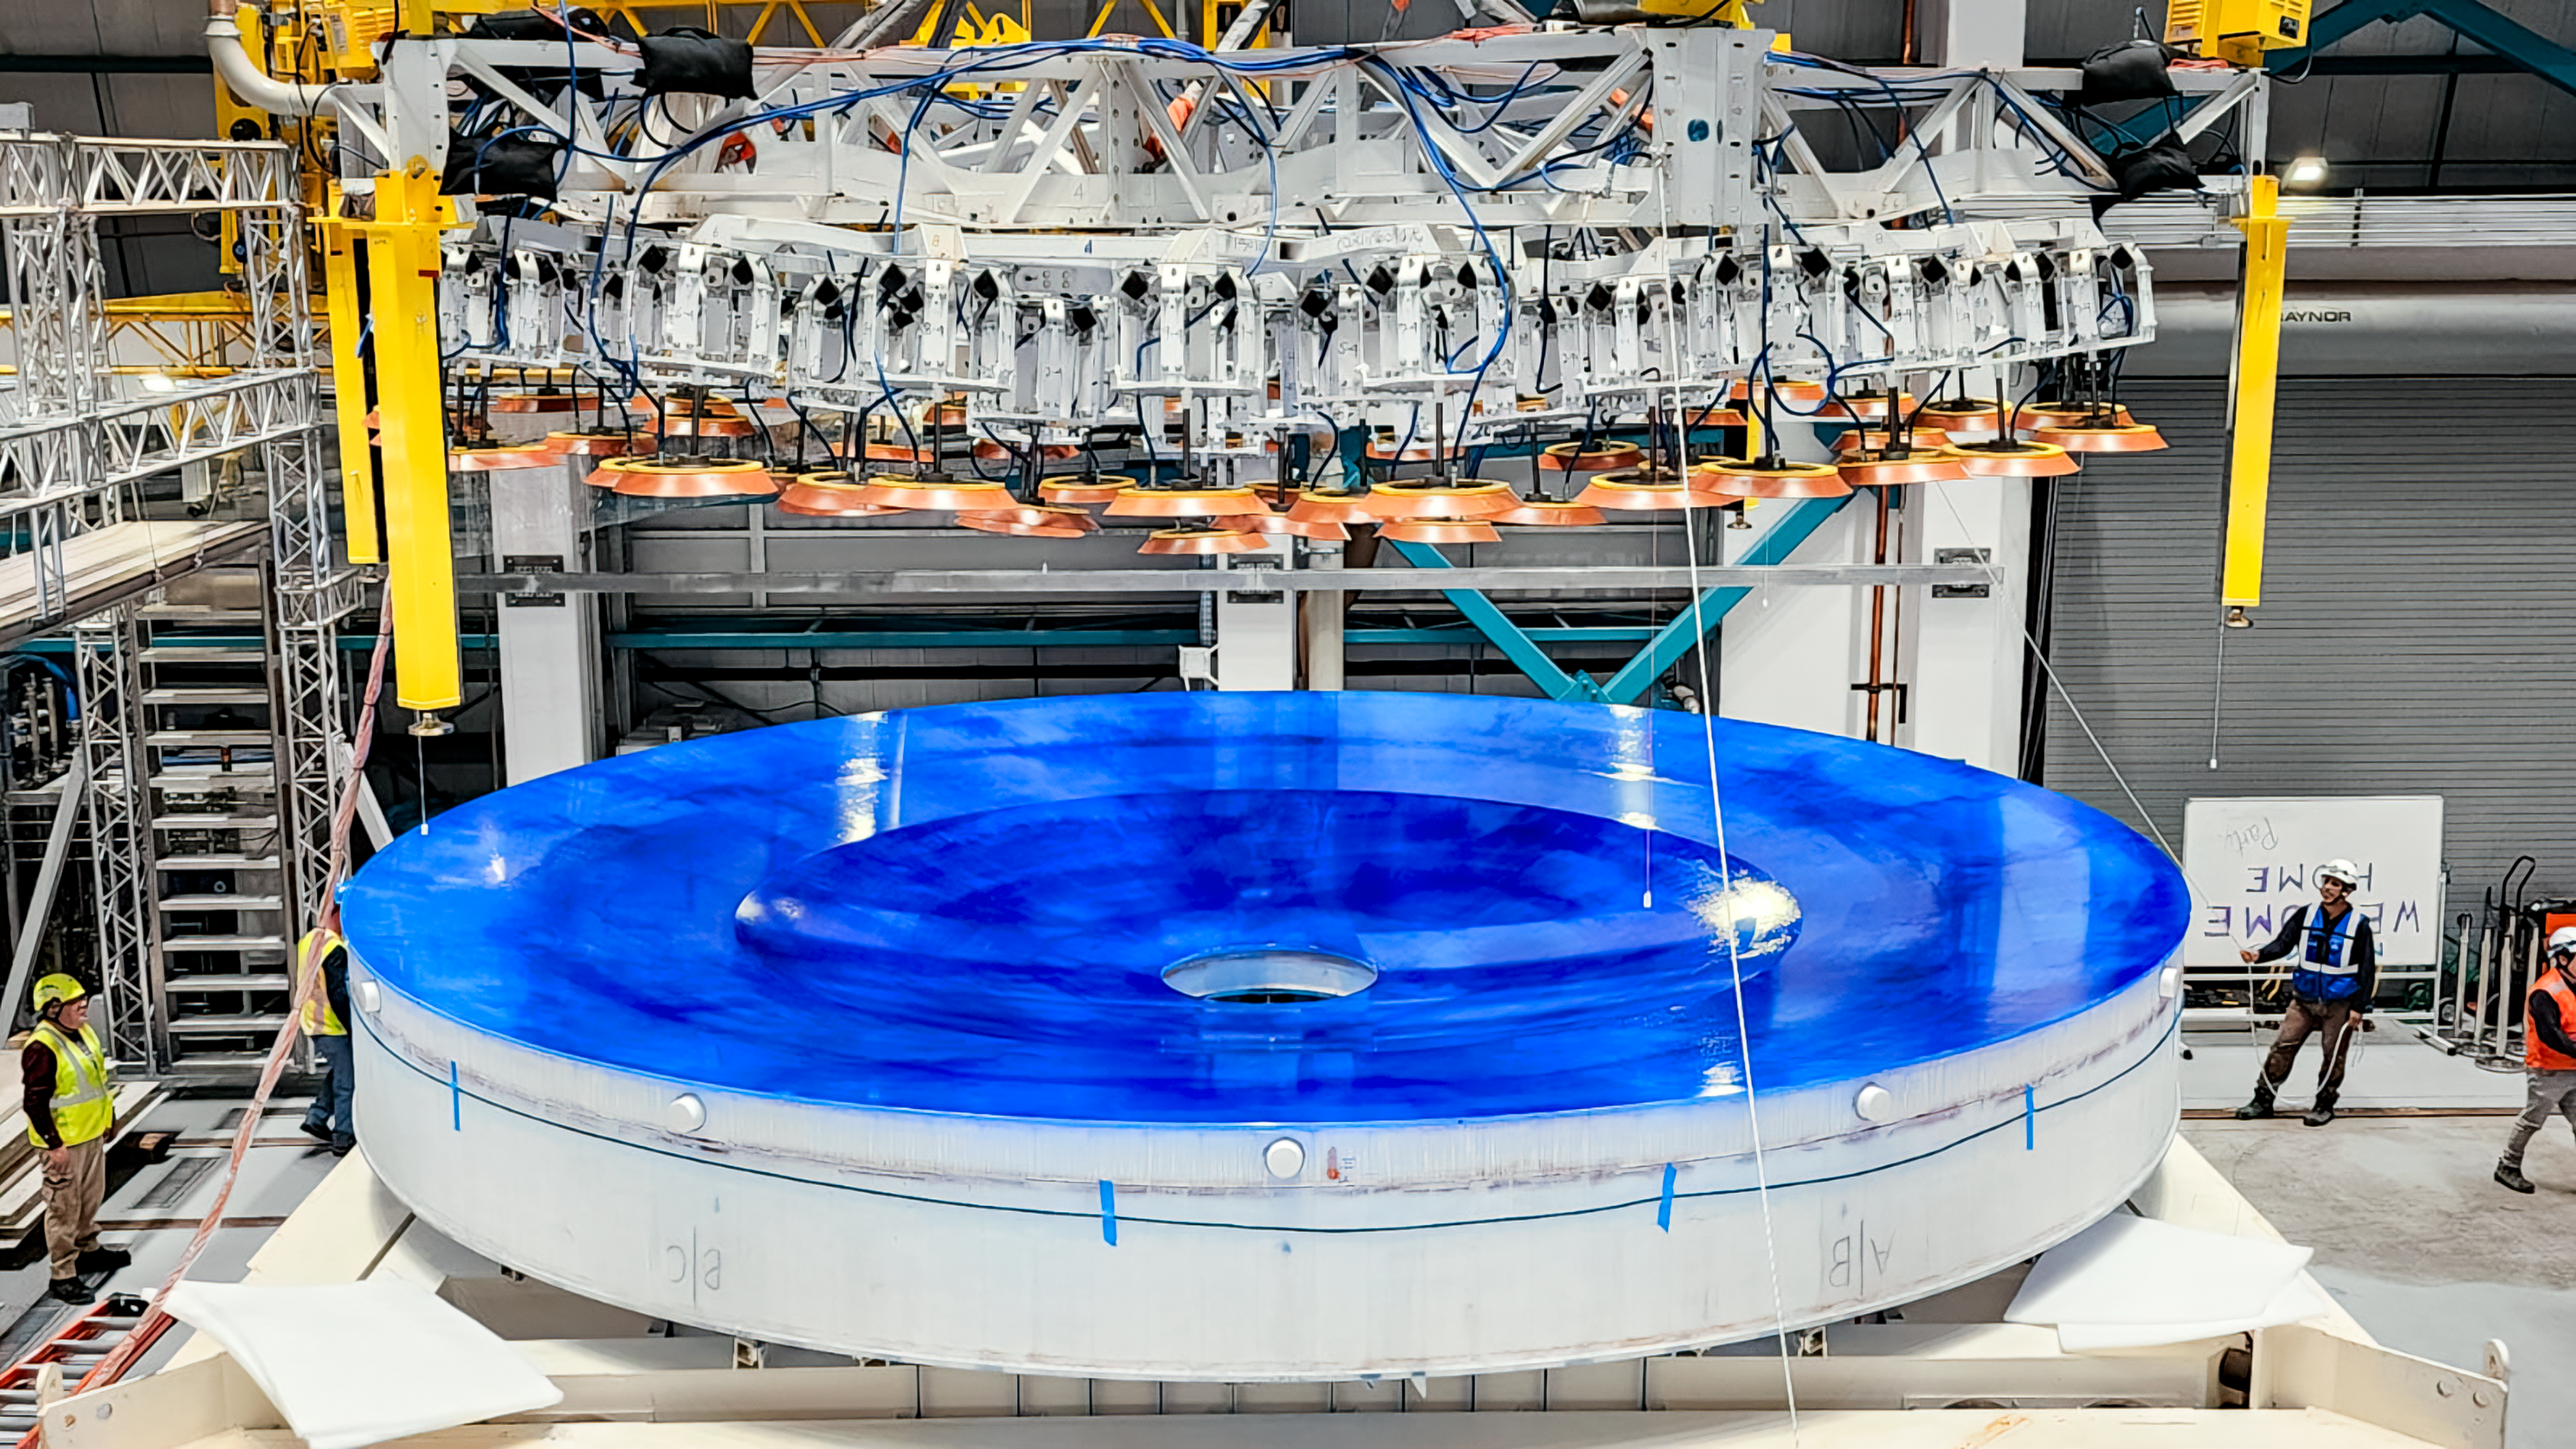

Rubin M1M3 Install on Cell

On the summit, the glass blank for Rubin’s 8.4-meter primary/tertiary mirror (M1M3) was moved onto the mirror cell — the mirror’s steel support structure — for the first time on 20 March 2024.

Credit: RubinObs/NOIRLab/SLAC/NSF/DOE/AURA